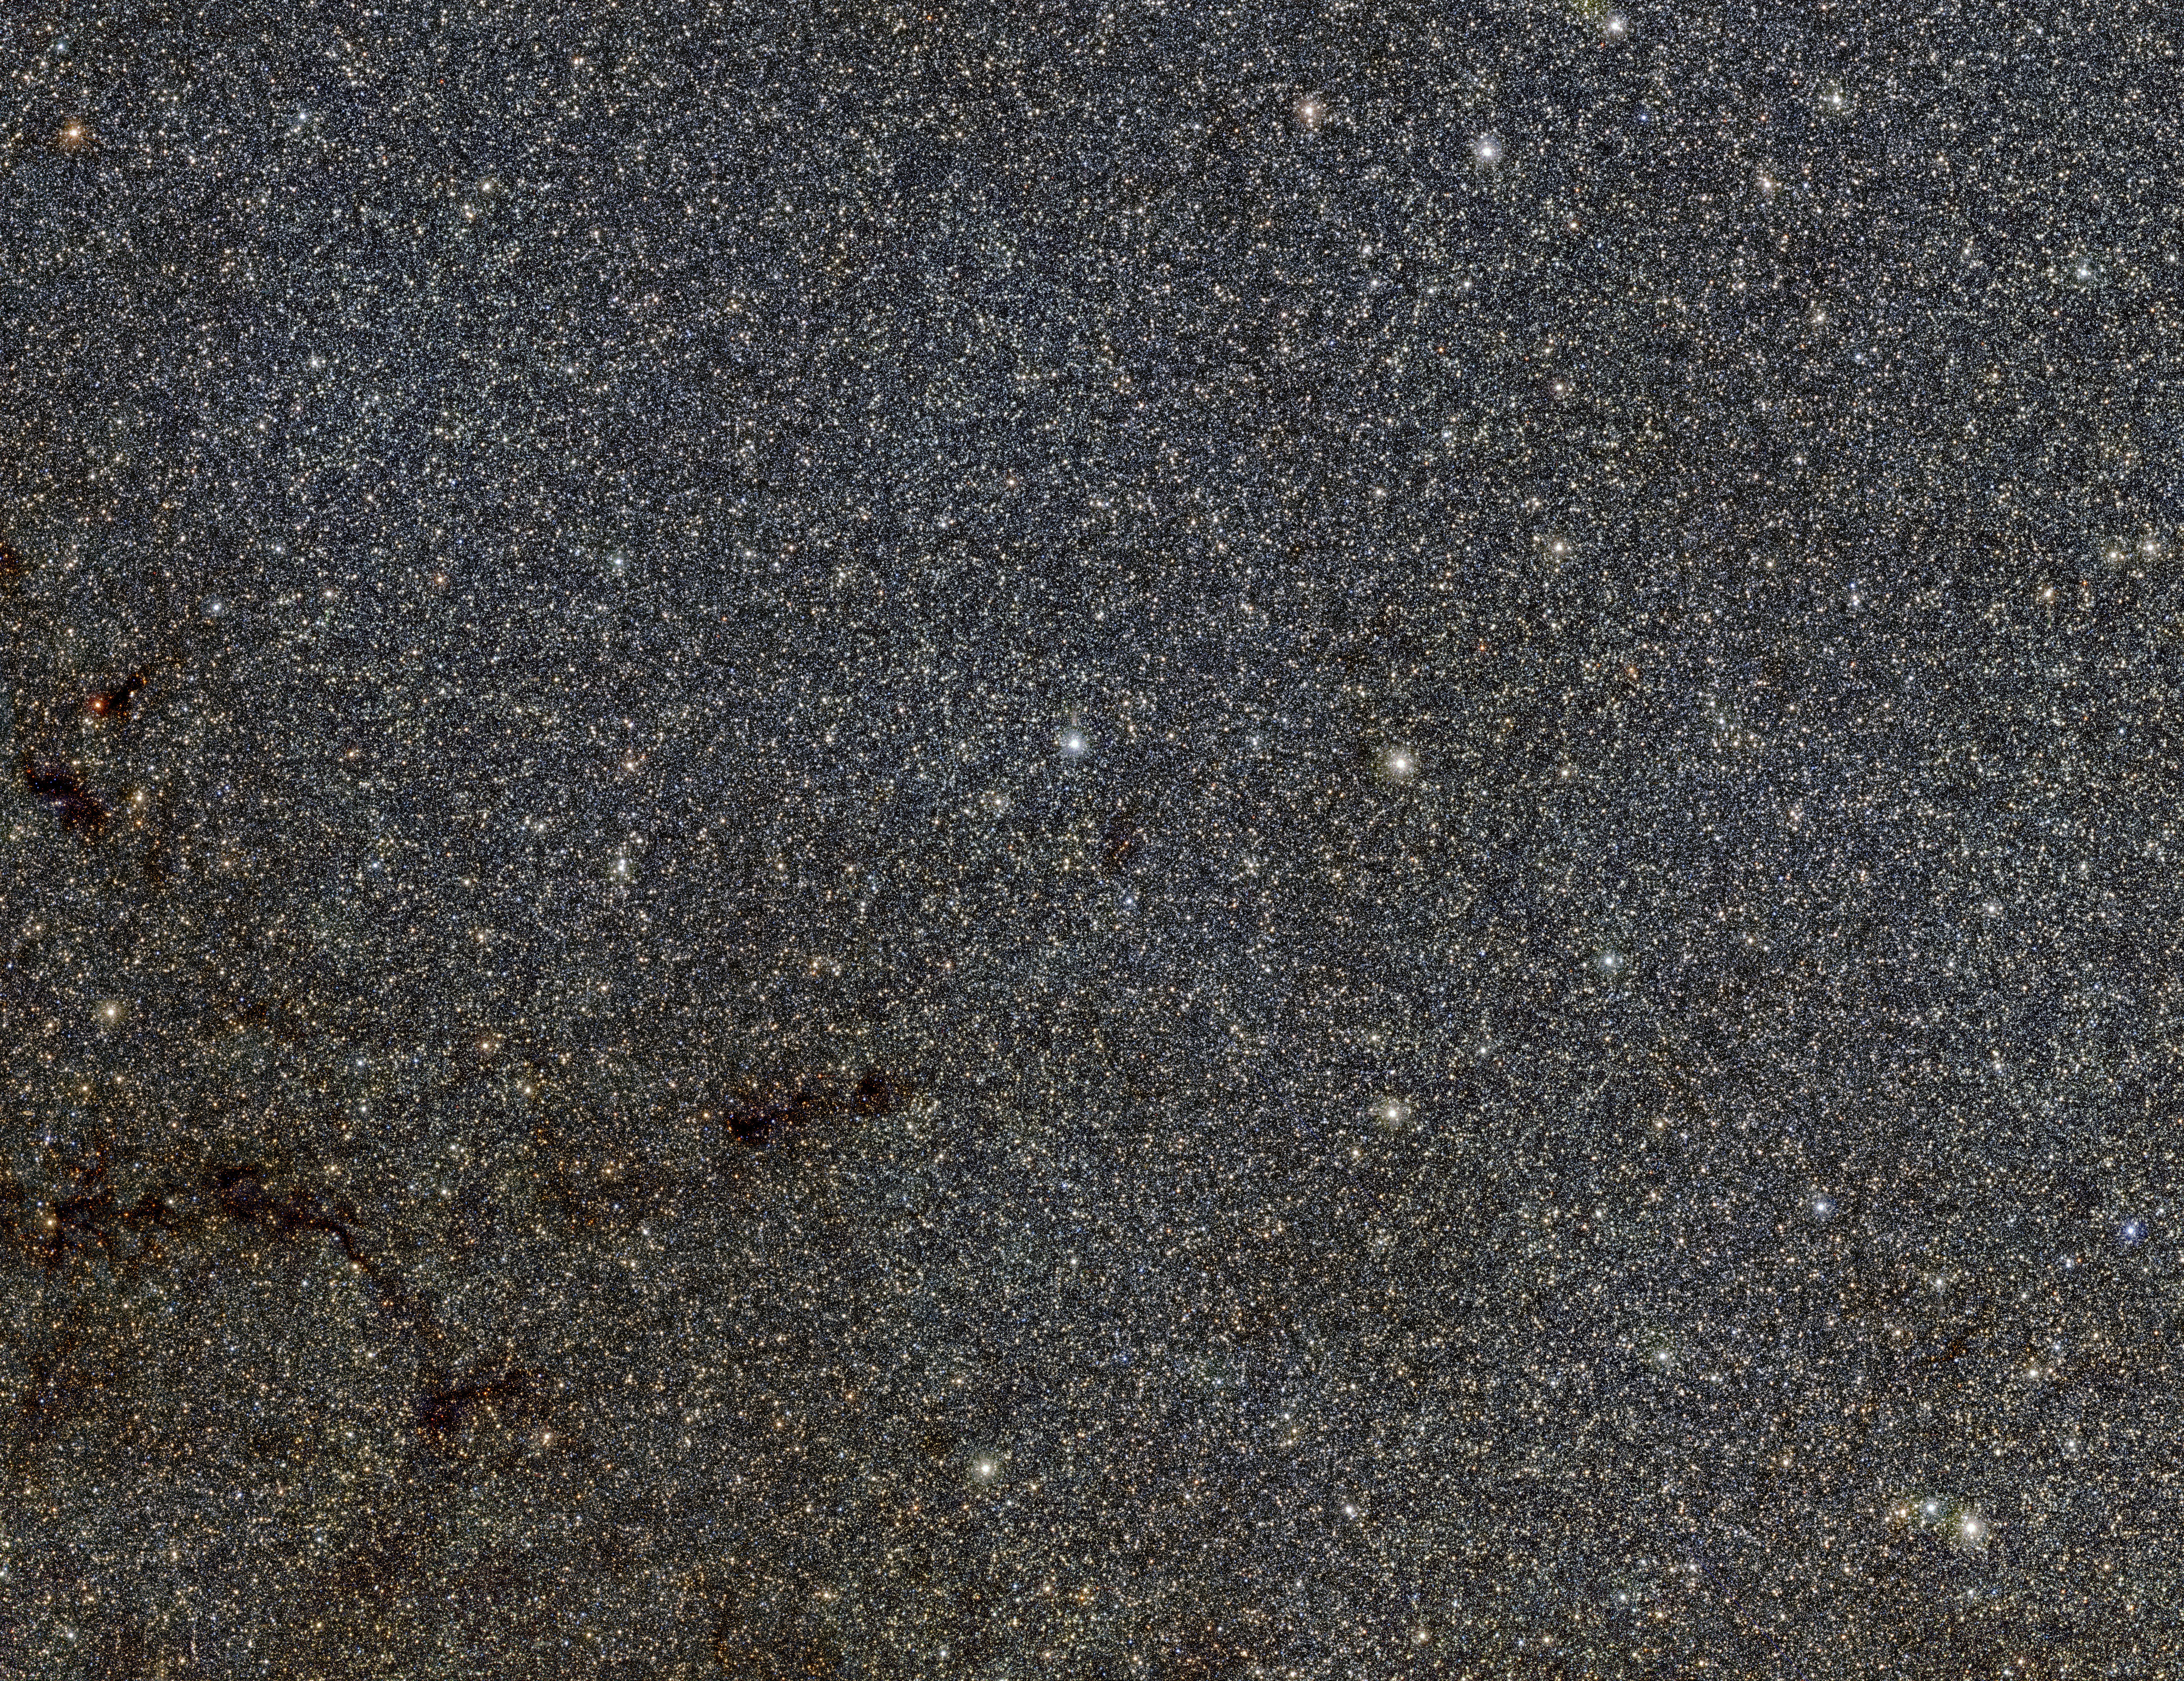

Part of the VVV view of the bulge of the Milky Way from ESO's VISTA

This large star-filled picture is a tiny part of the VVV survey conducted by ESO’s VISTA infrared survey telescope. It shows a patch of sky in the direction of the centre of the Milky Way and includes many thousands of stars that form part of the Milky Way bulge. The star catalogues from the VVV survey have been used to map out the shape of the bulge more accurately than ever before.

Credit: ESO/VVV Survey/D. Minniti, I. Toledo